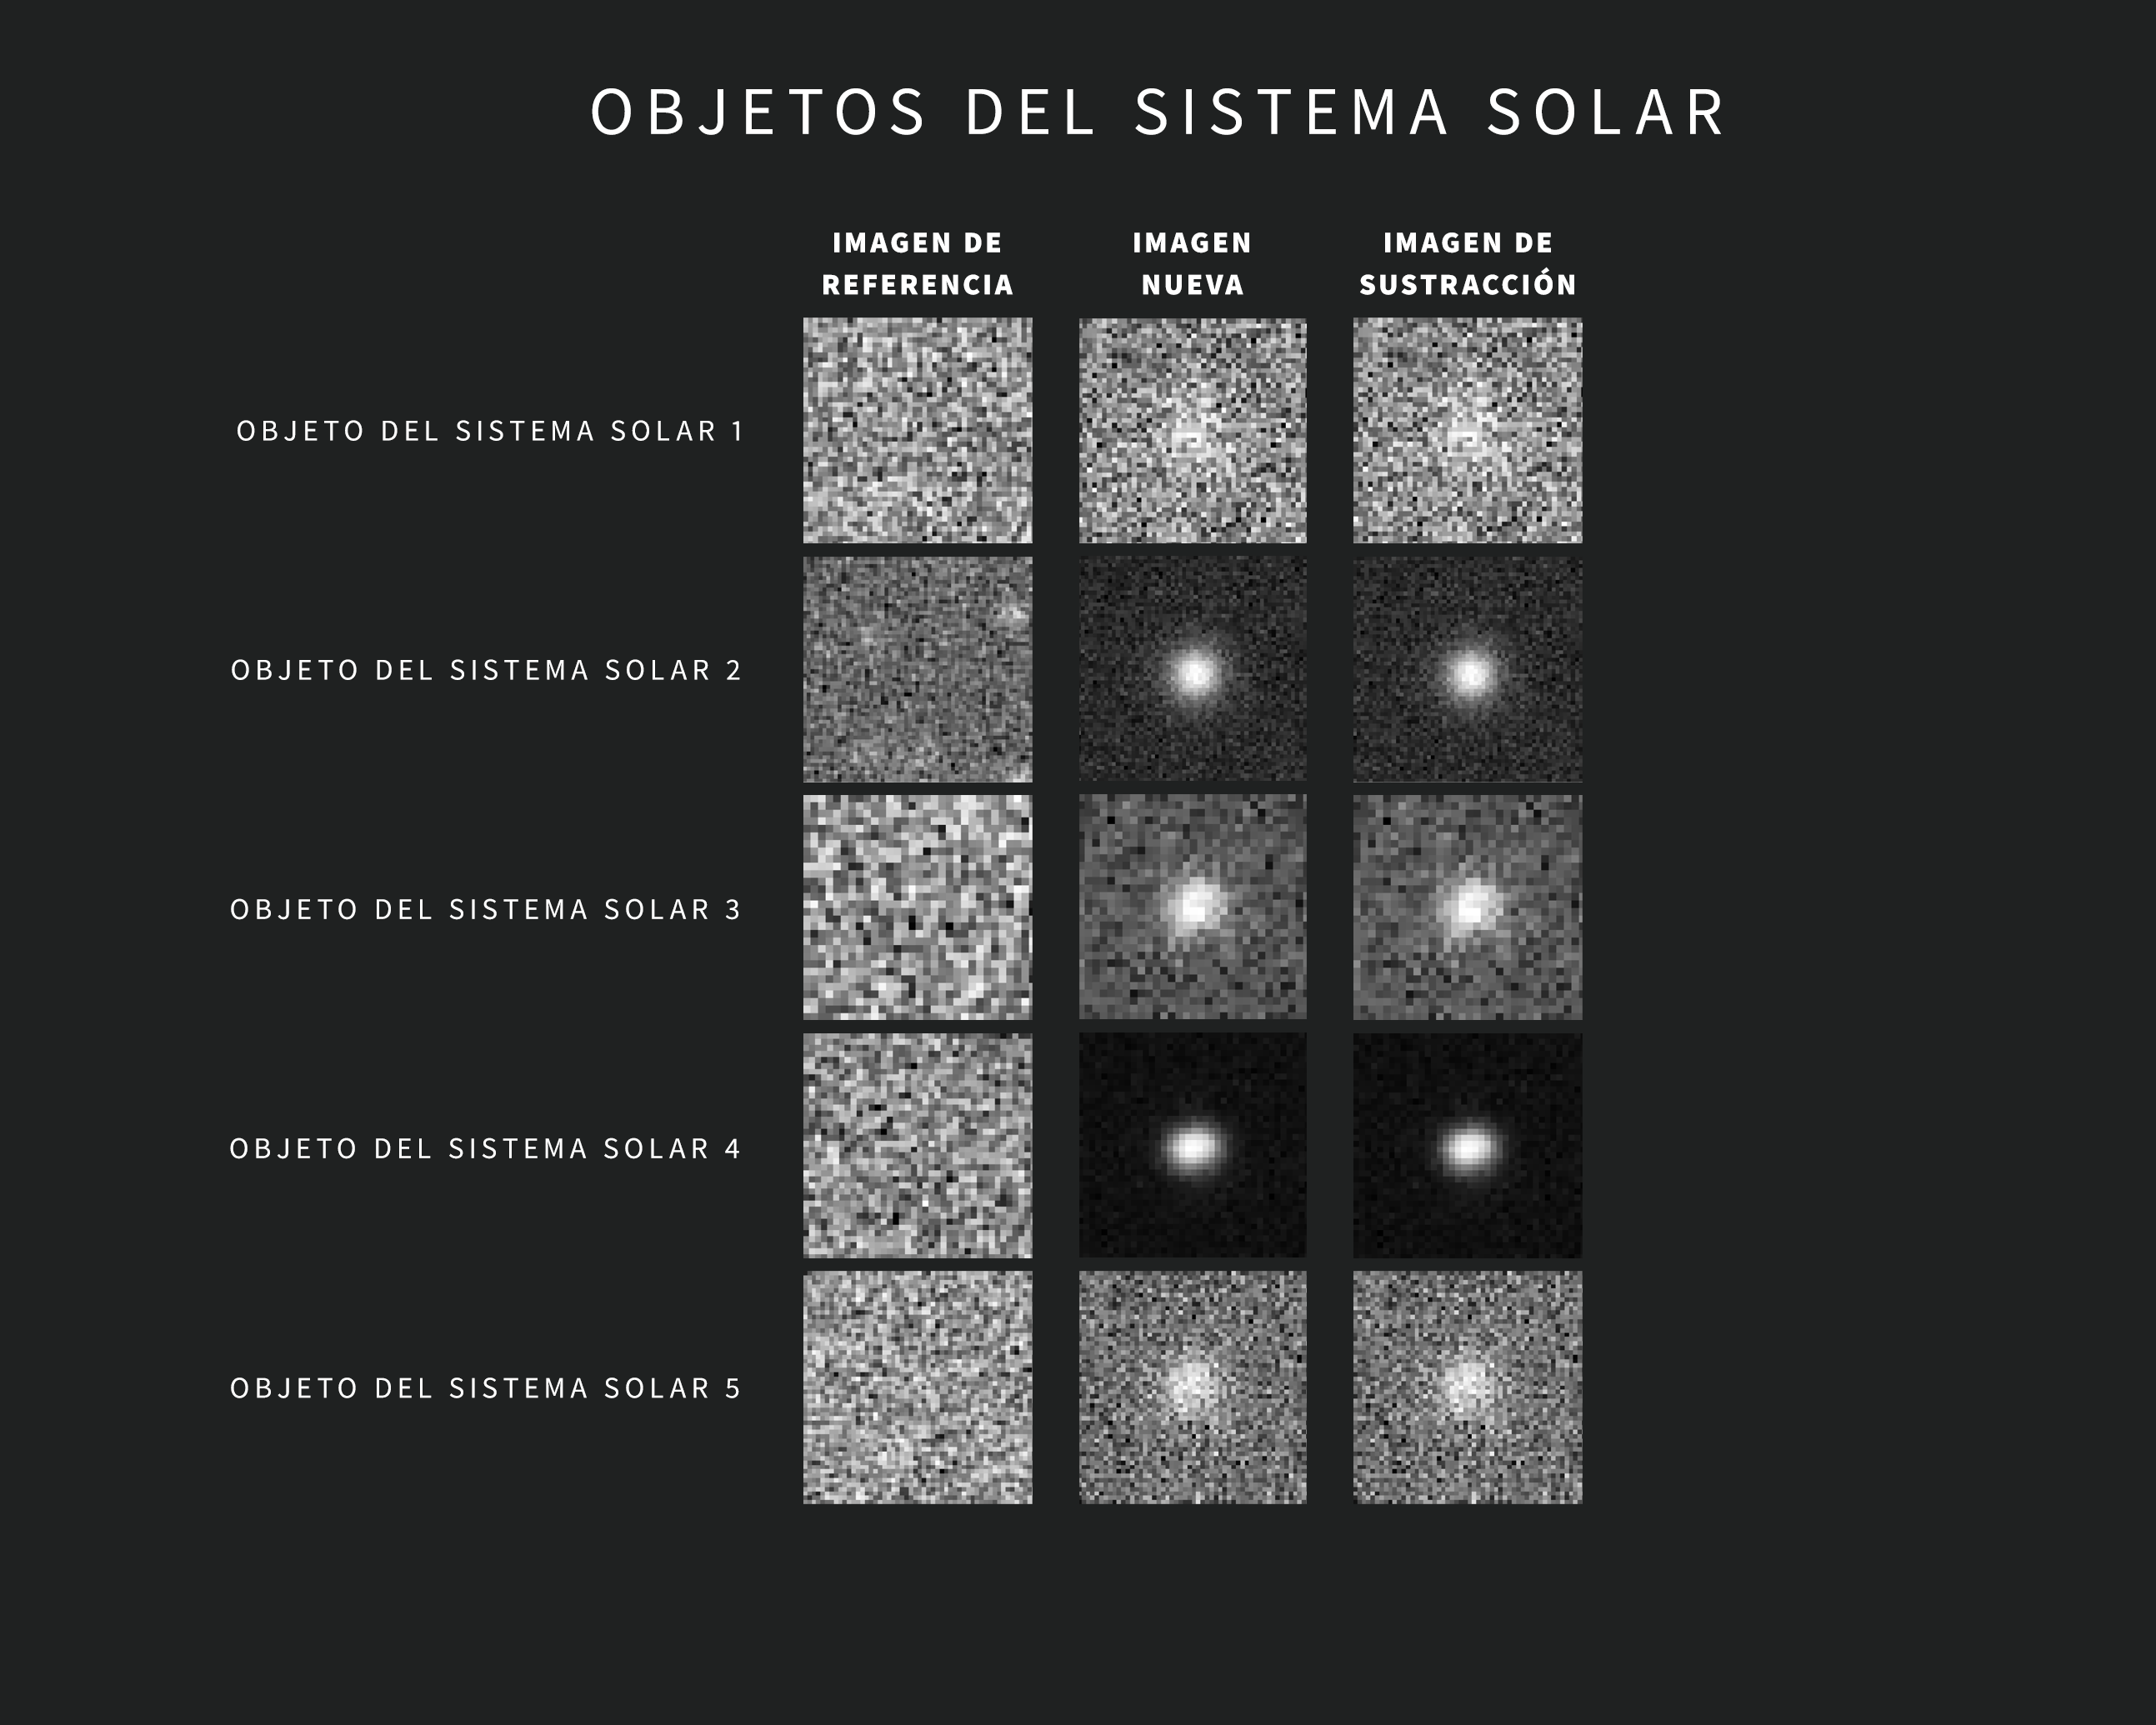

Ejemplos de Alertas de Objetos del Sistema Solar del Observatorio Rubin de NSF–DOE

A medida que se obtienen nuevas imágenes, el sofisticado software del Observatorio Rubin las compara automáticamente con una imagen de referencia. La imagen de referencia —creada al combinar las imágenes anteriores de Rubin de la misma región del cielo tomadas con el mismo filtro— se “resta” de la imagen nueva, dejando visibles sólo los cambios detectados. Cada variación activa una alerta a los pocos minutos de capturar la imagen.

Esta recopilación incluye cinco ejemplos de alertas de Rubin para objetos del Sistema Solar. Las imágenes se tomaron durante la puesta en servicio con la Cámara LSST. Cada alerta incluye tres imágenes “tipo recorte”: la de la izquierda muestra la imagen de referencia, la del centro muestra la imagen nueva y la de la derecha muestra la imagen de sustracción.

Credit: Observatorio Vera C. Rubin de NSF–DOE /NOIRLab/SLAC/AURA Agradecimientos: Las imágenes de alerta con clasificaciones fueron proporcionadas por ALeRCE.